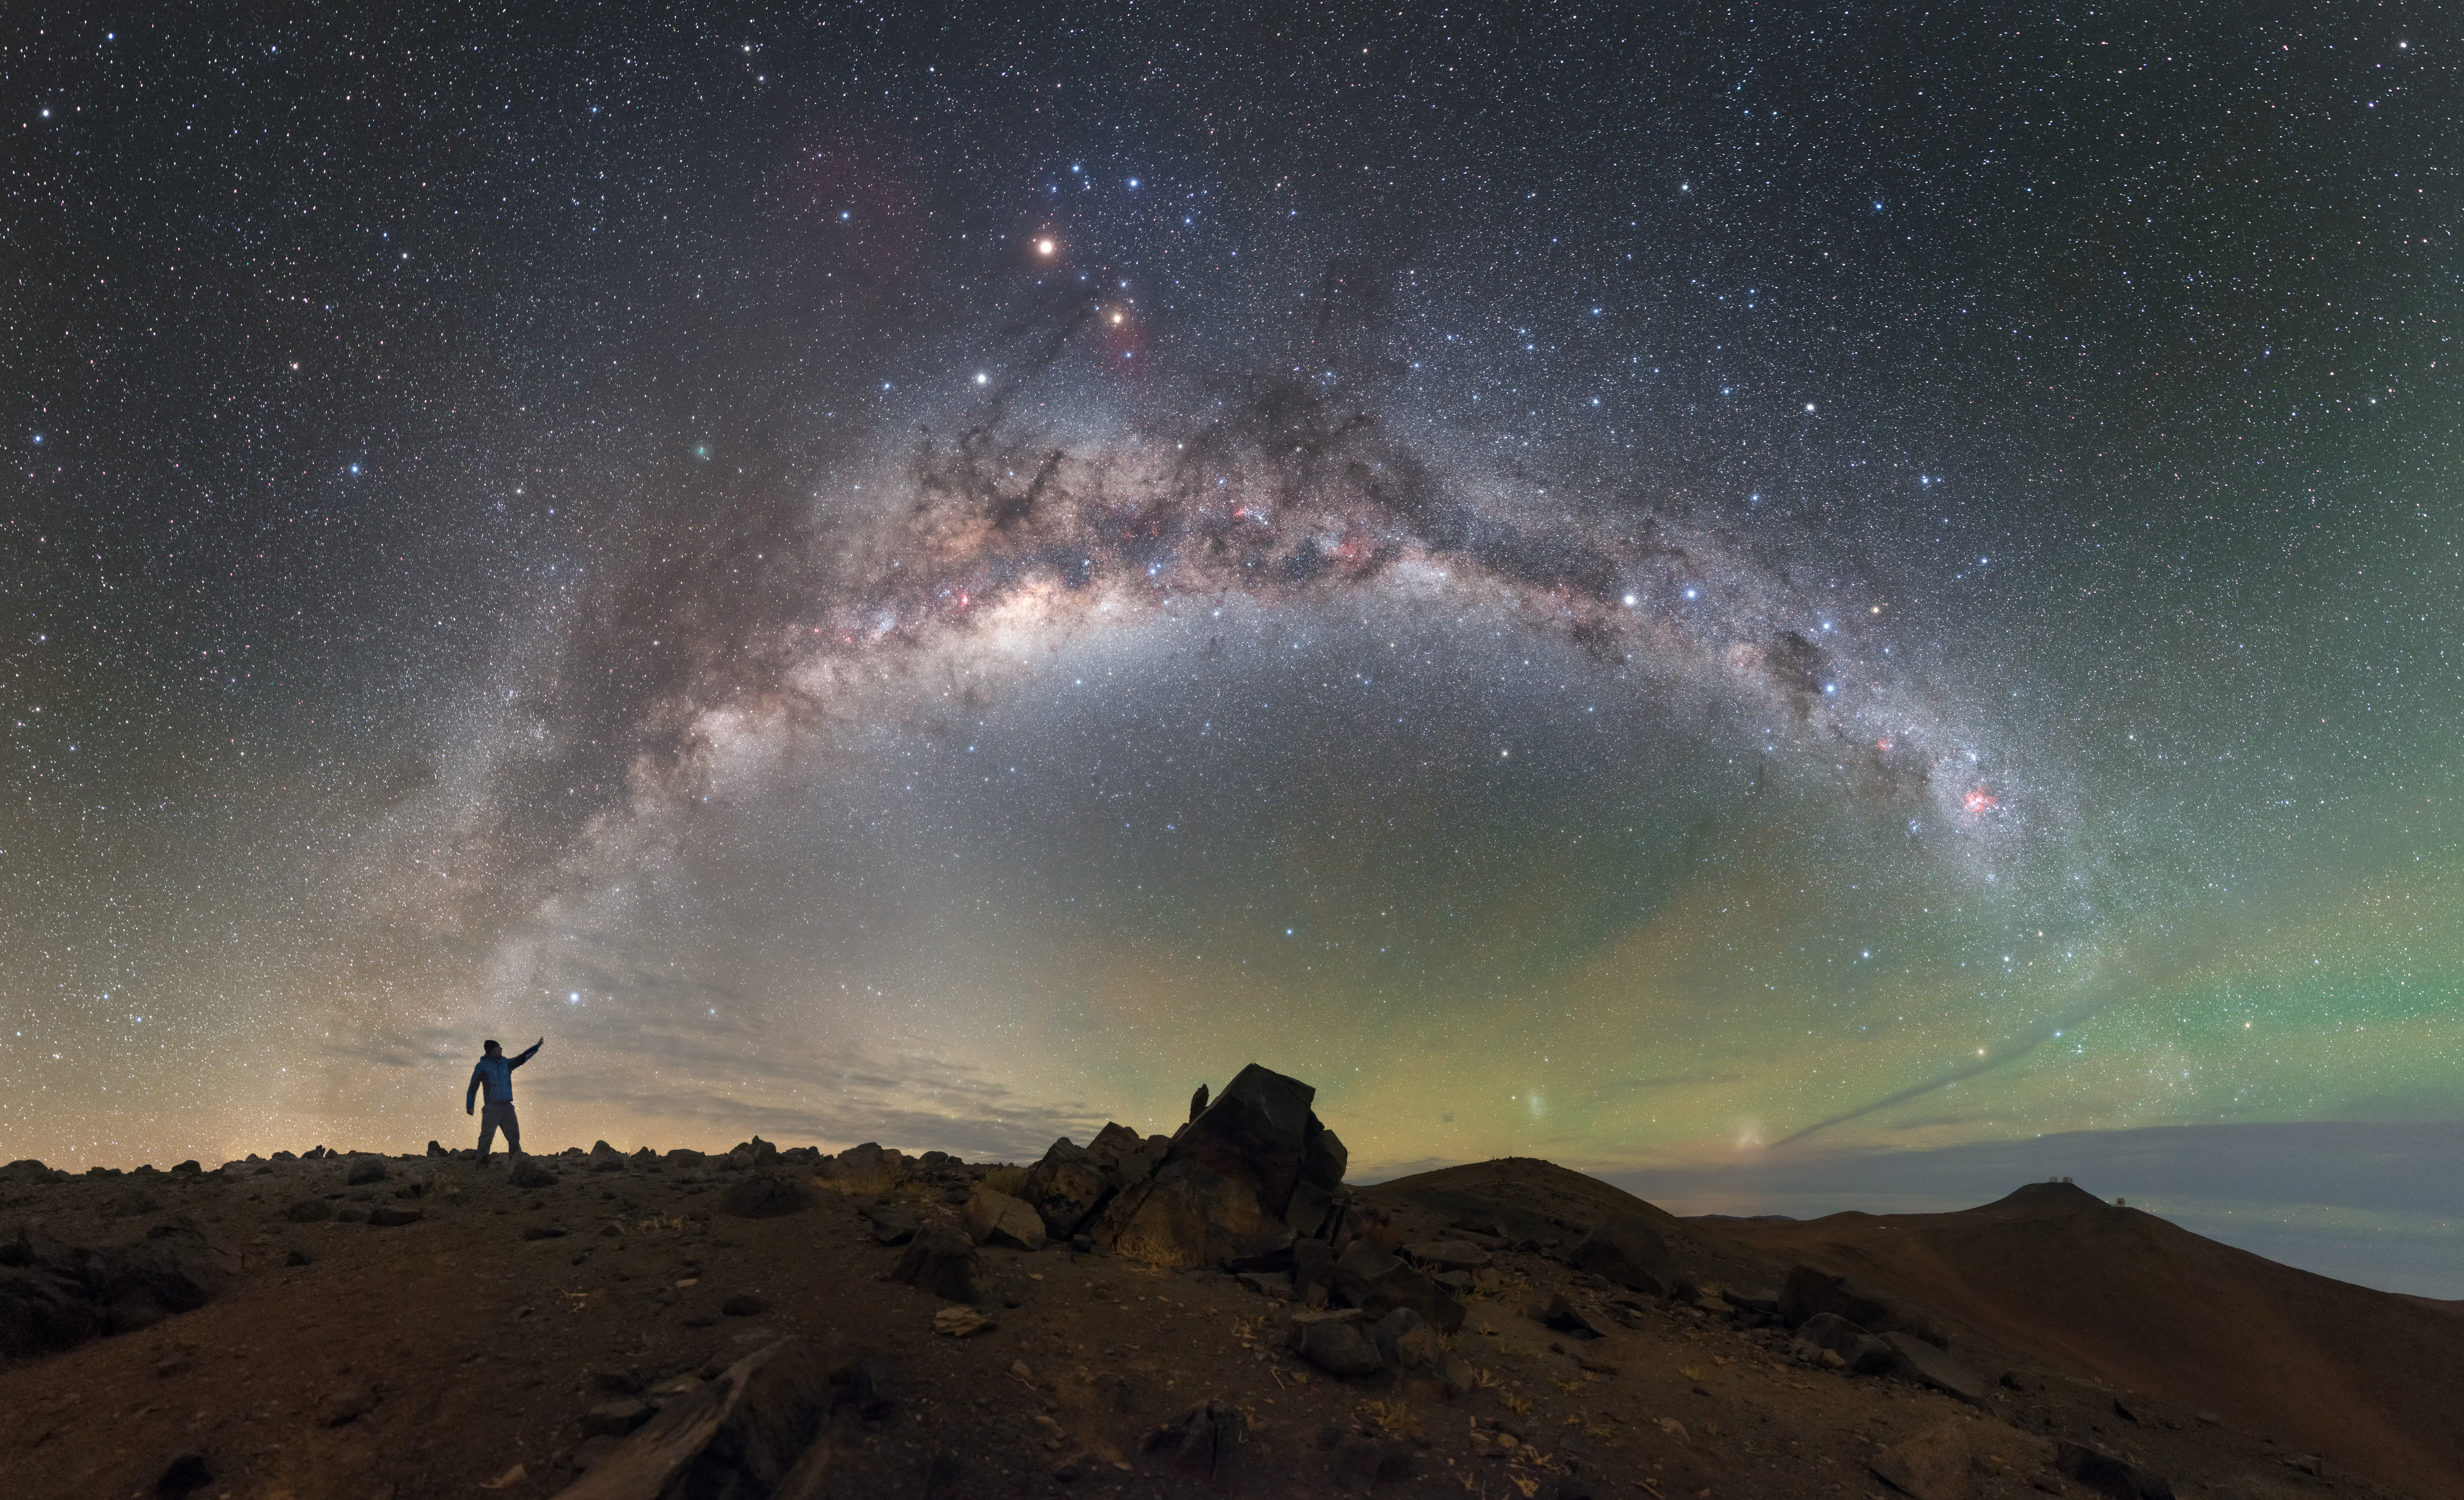

Within Reach

The skies above ESO’s Paranal Observatory resemble oil on water in this ESO Picture of the Week, as greens, yellows, and blues blend to create an iridescent skyscape.

The rocky, barren landscape below evokes an image of an alien world, perfectly complementing the shimmering cosmic display occurring above. The main feature is our beautiful home galaxy, the Milky Way, arching across the Chilean night sky and framing the awestruck observer on the left. The light from billions of stars combines to create the Milky Way’s glow, with huge clouds of dark dust blocking the light here and there and creating the dark and mottled pattern we observe. A natural effect known as airglow is responsible for the swathes of green and orange light that appear to be emanating from the horizon.

ESO’s Very Large Telescope can be seen as a speck in the distant background to the right atop Cerro Paranal. Its neighbour, slightly lower down, is the Visible and Infrared Survey Telescope for Astronomy (VISTA).

Credit: ESO/P. Horálek